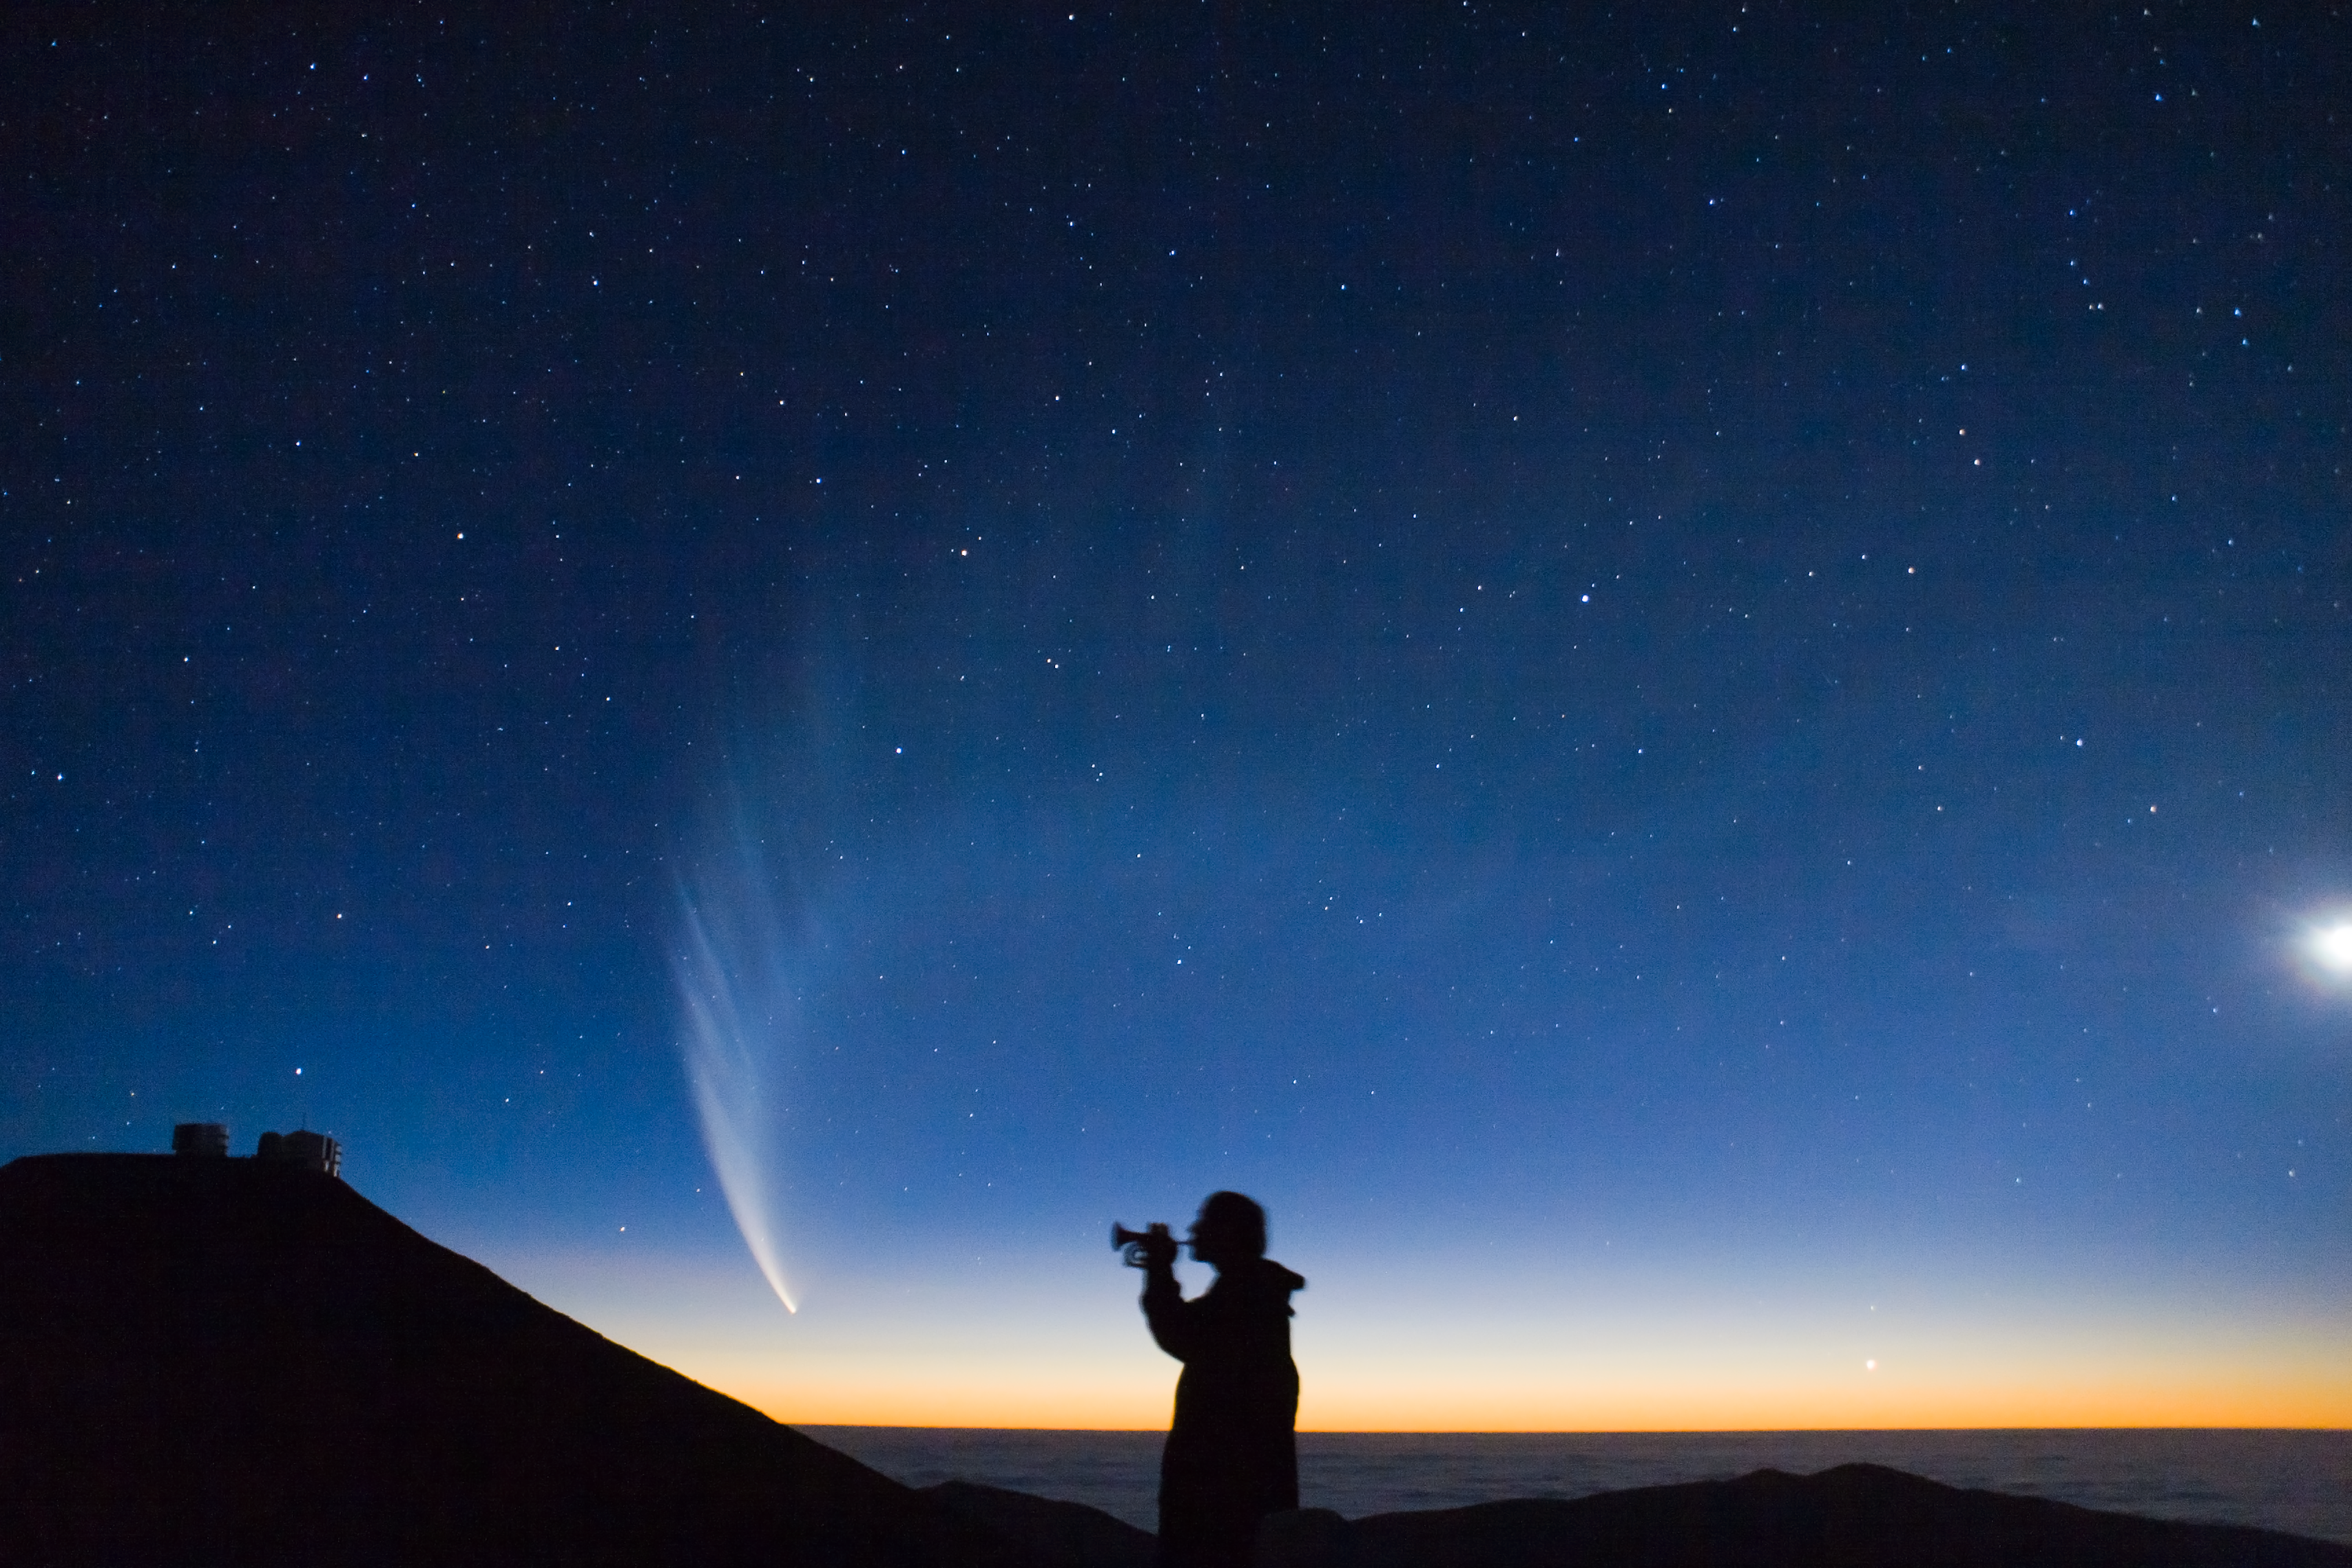

Comet McNaught

Comet McNaught and Paranal Observatory, pictured in January 2007.

Credit: S. Deiries/ESO